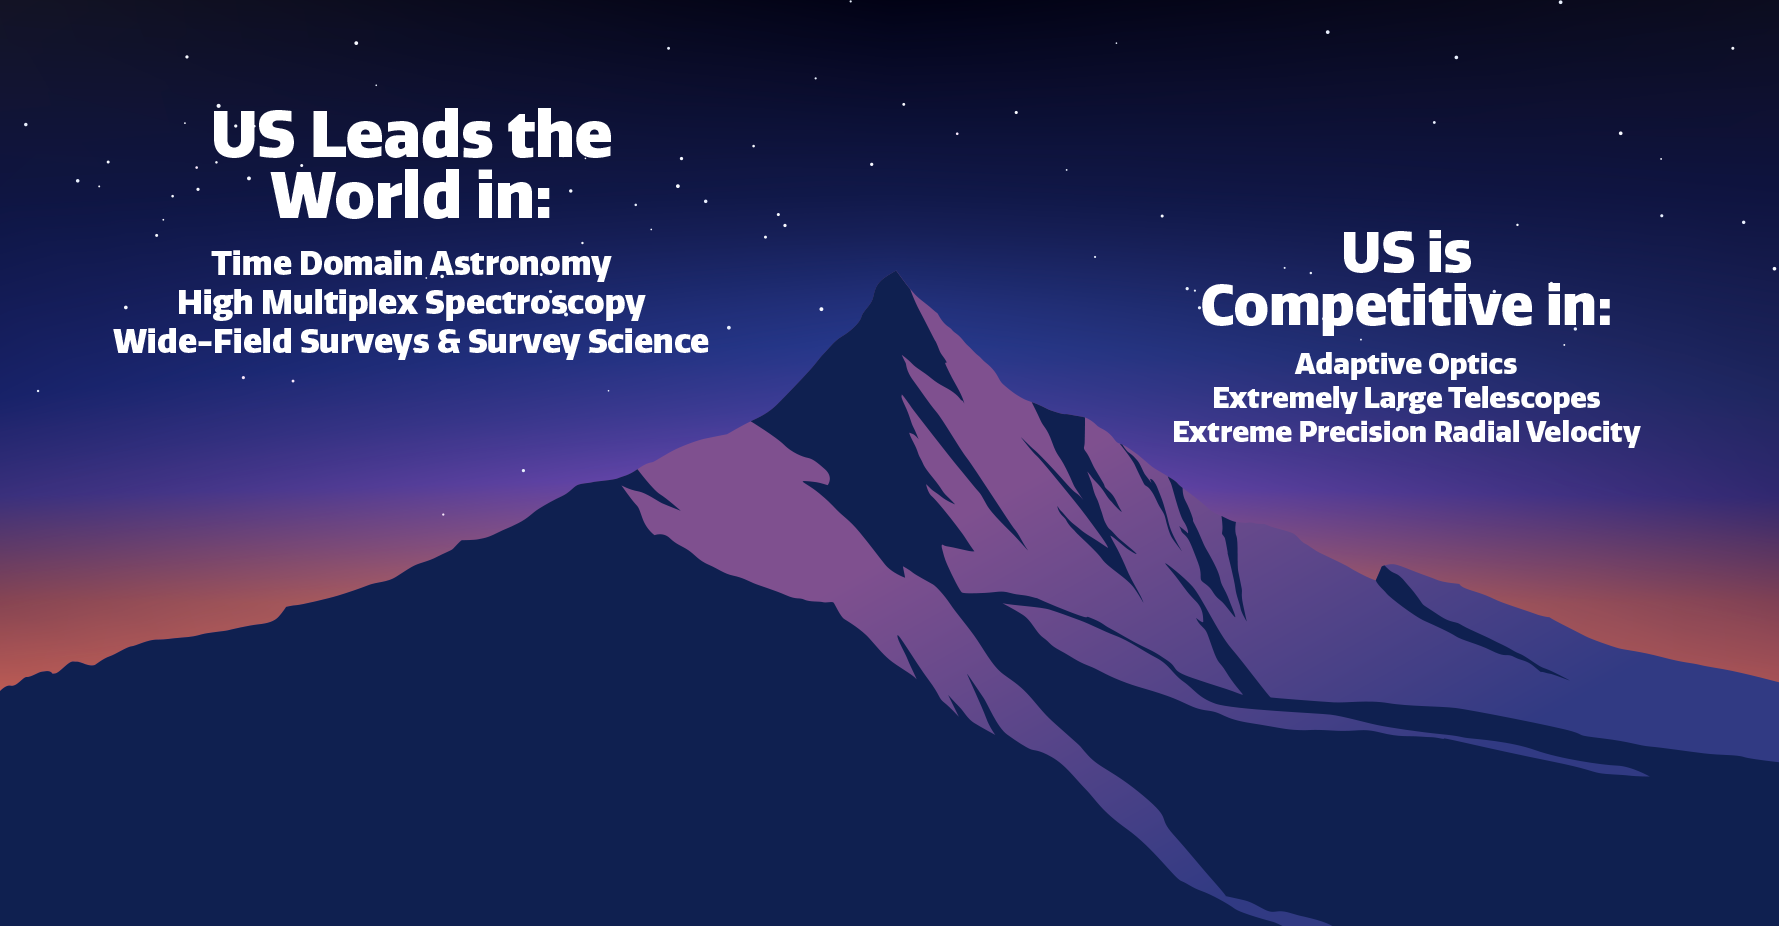

U.S. Strengths in Astronomy

U.S. strengths in astronomy.
Part of the Foundational Diagrams collection.

Credit: NOIRLab/NSF/AURA